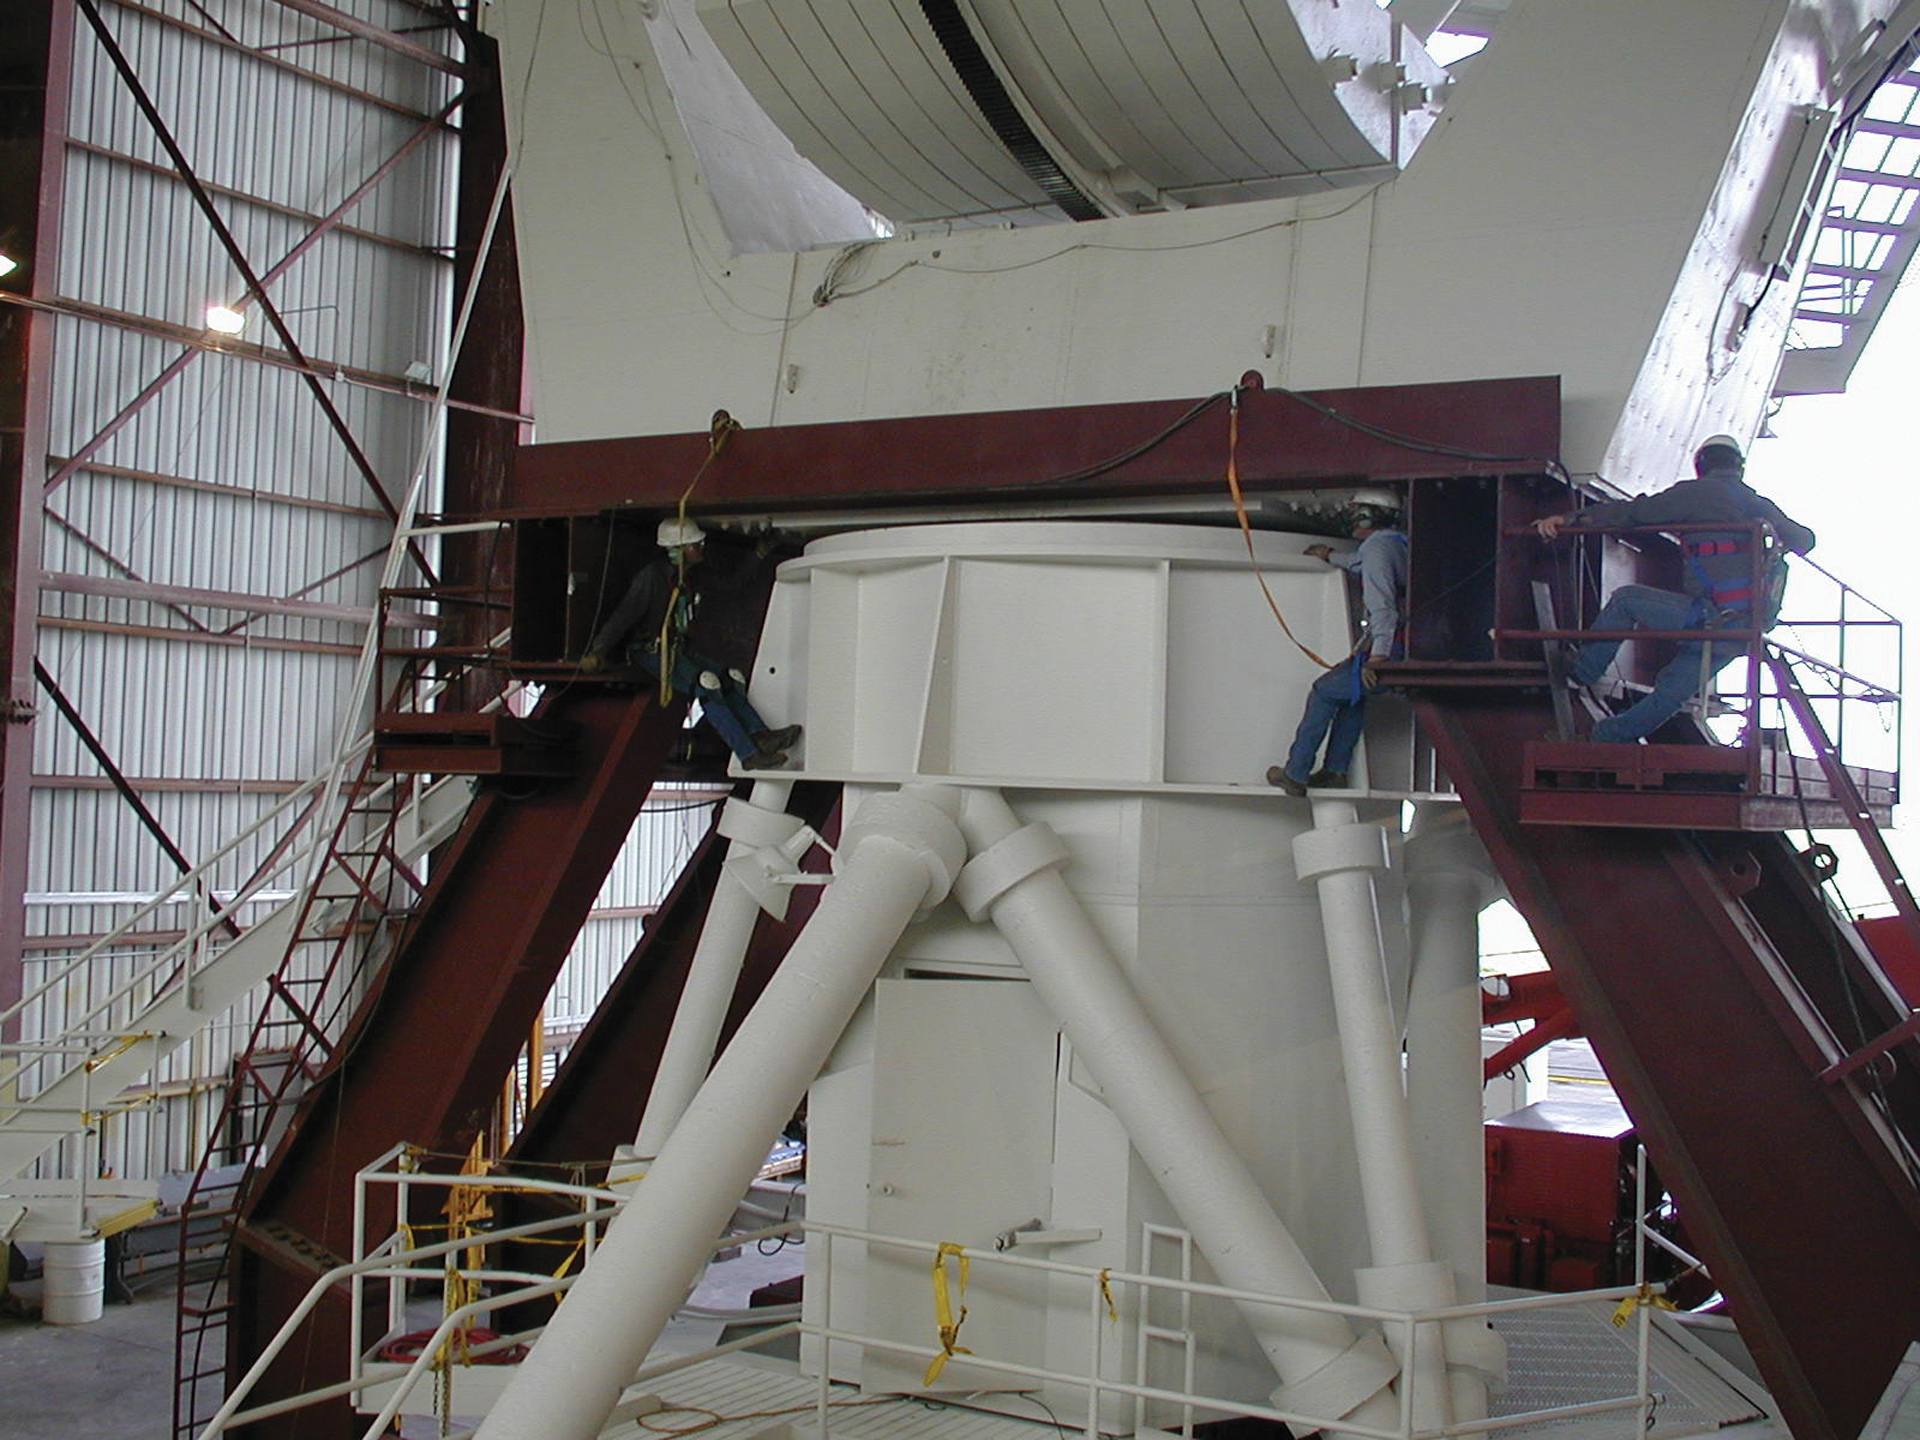

Splitting a VLA Antenna in Half

Over time, the azimuth bearing of a Very Large Array antenna needs cleaning out and repairing. Here, technicians align the upper, dish half of the antenna on the dark platform that will support it after its base is pulled out from under it by the Transporter.

Credit: NRAO/AUI/NSF